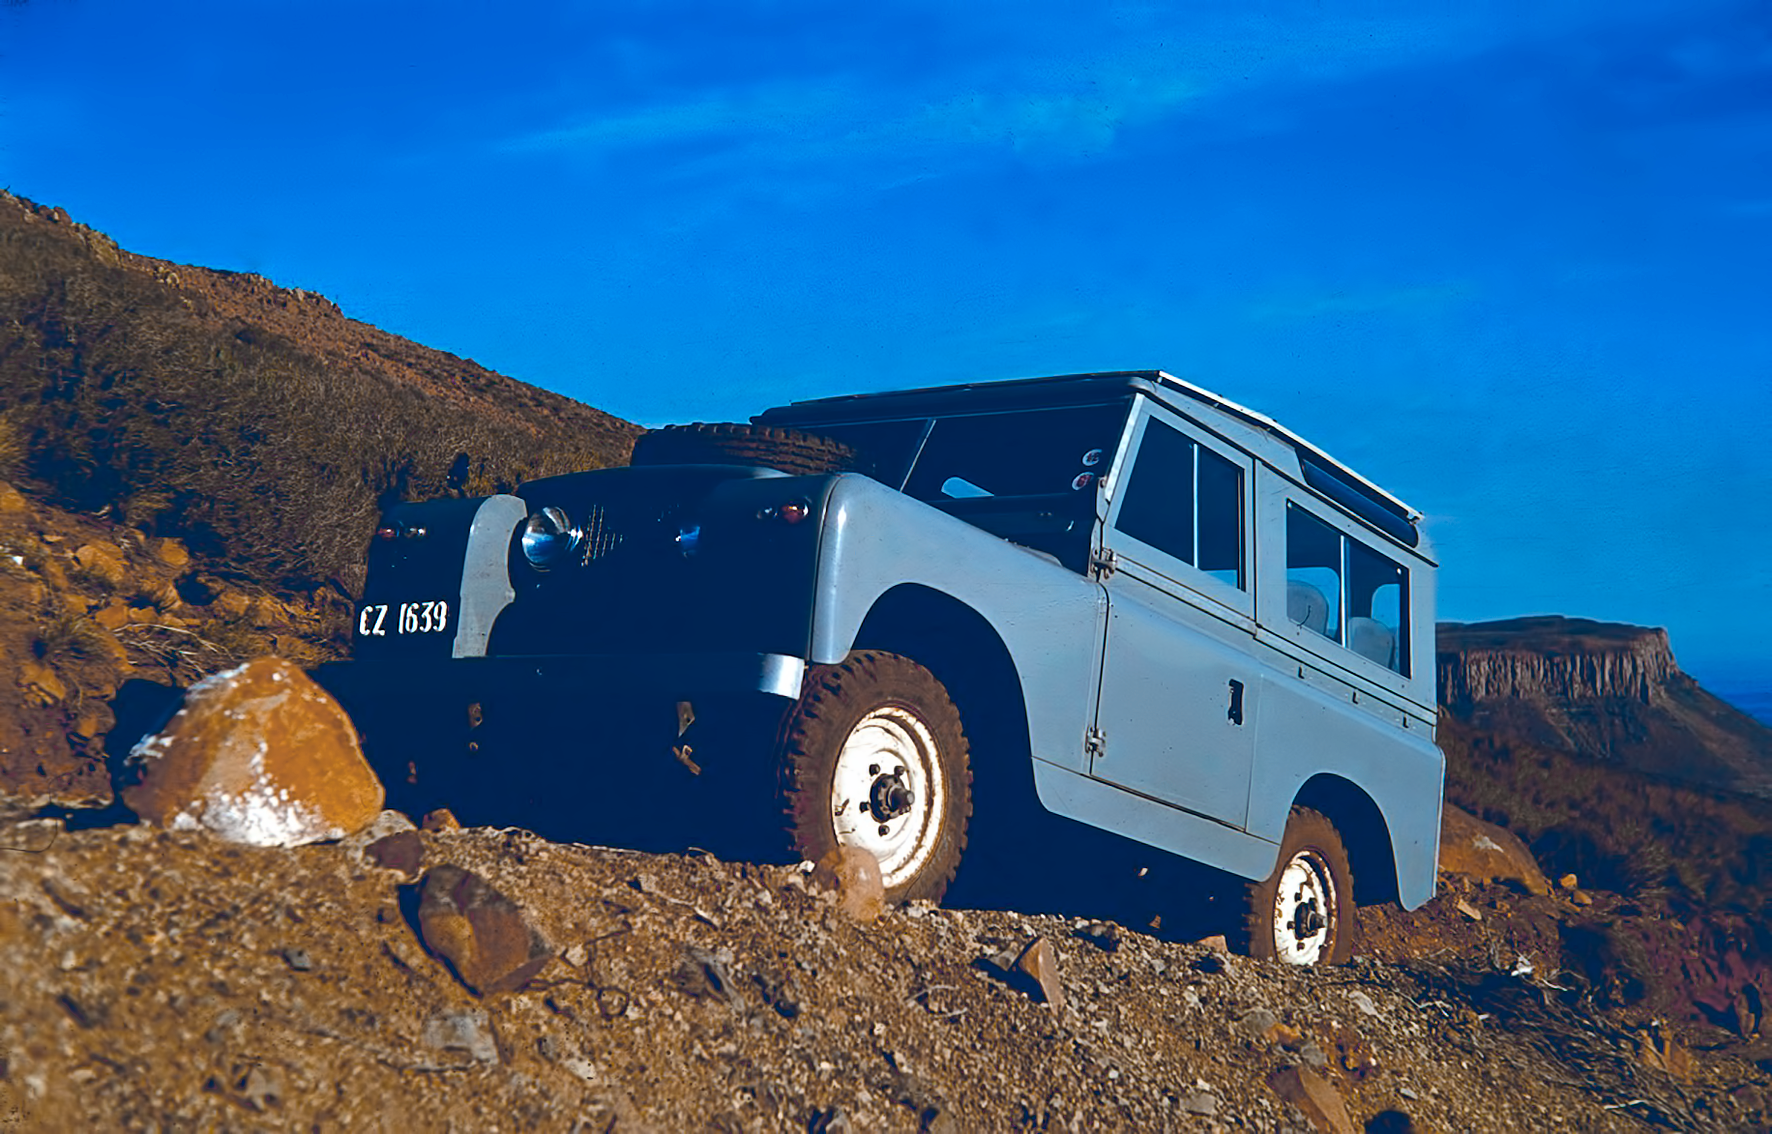

Going uphill the Table mountain

Image from the Table Mountain observing site in South Africa from ESO’s testing expedition in the early 1960s.

Credit: ESO/J.Doornenbal